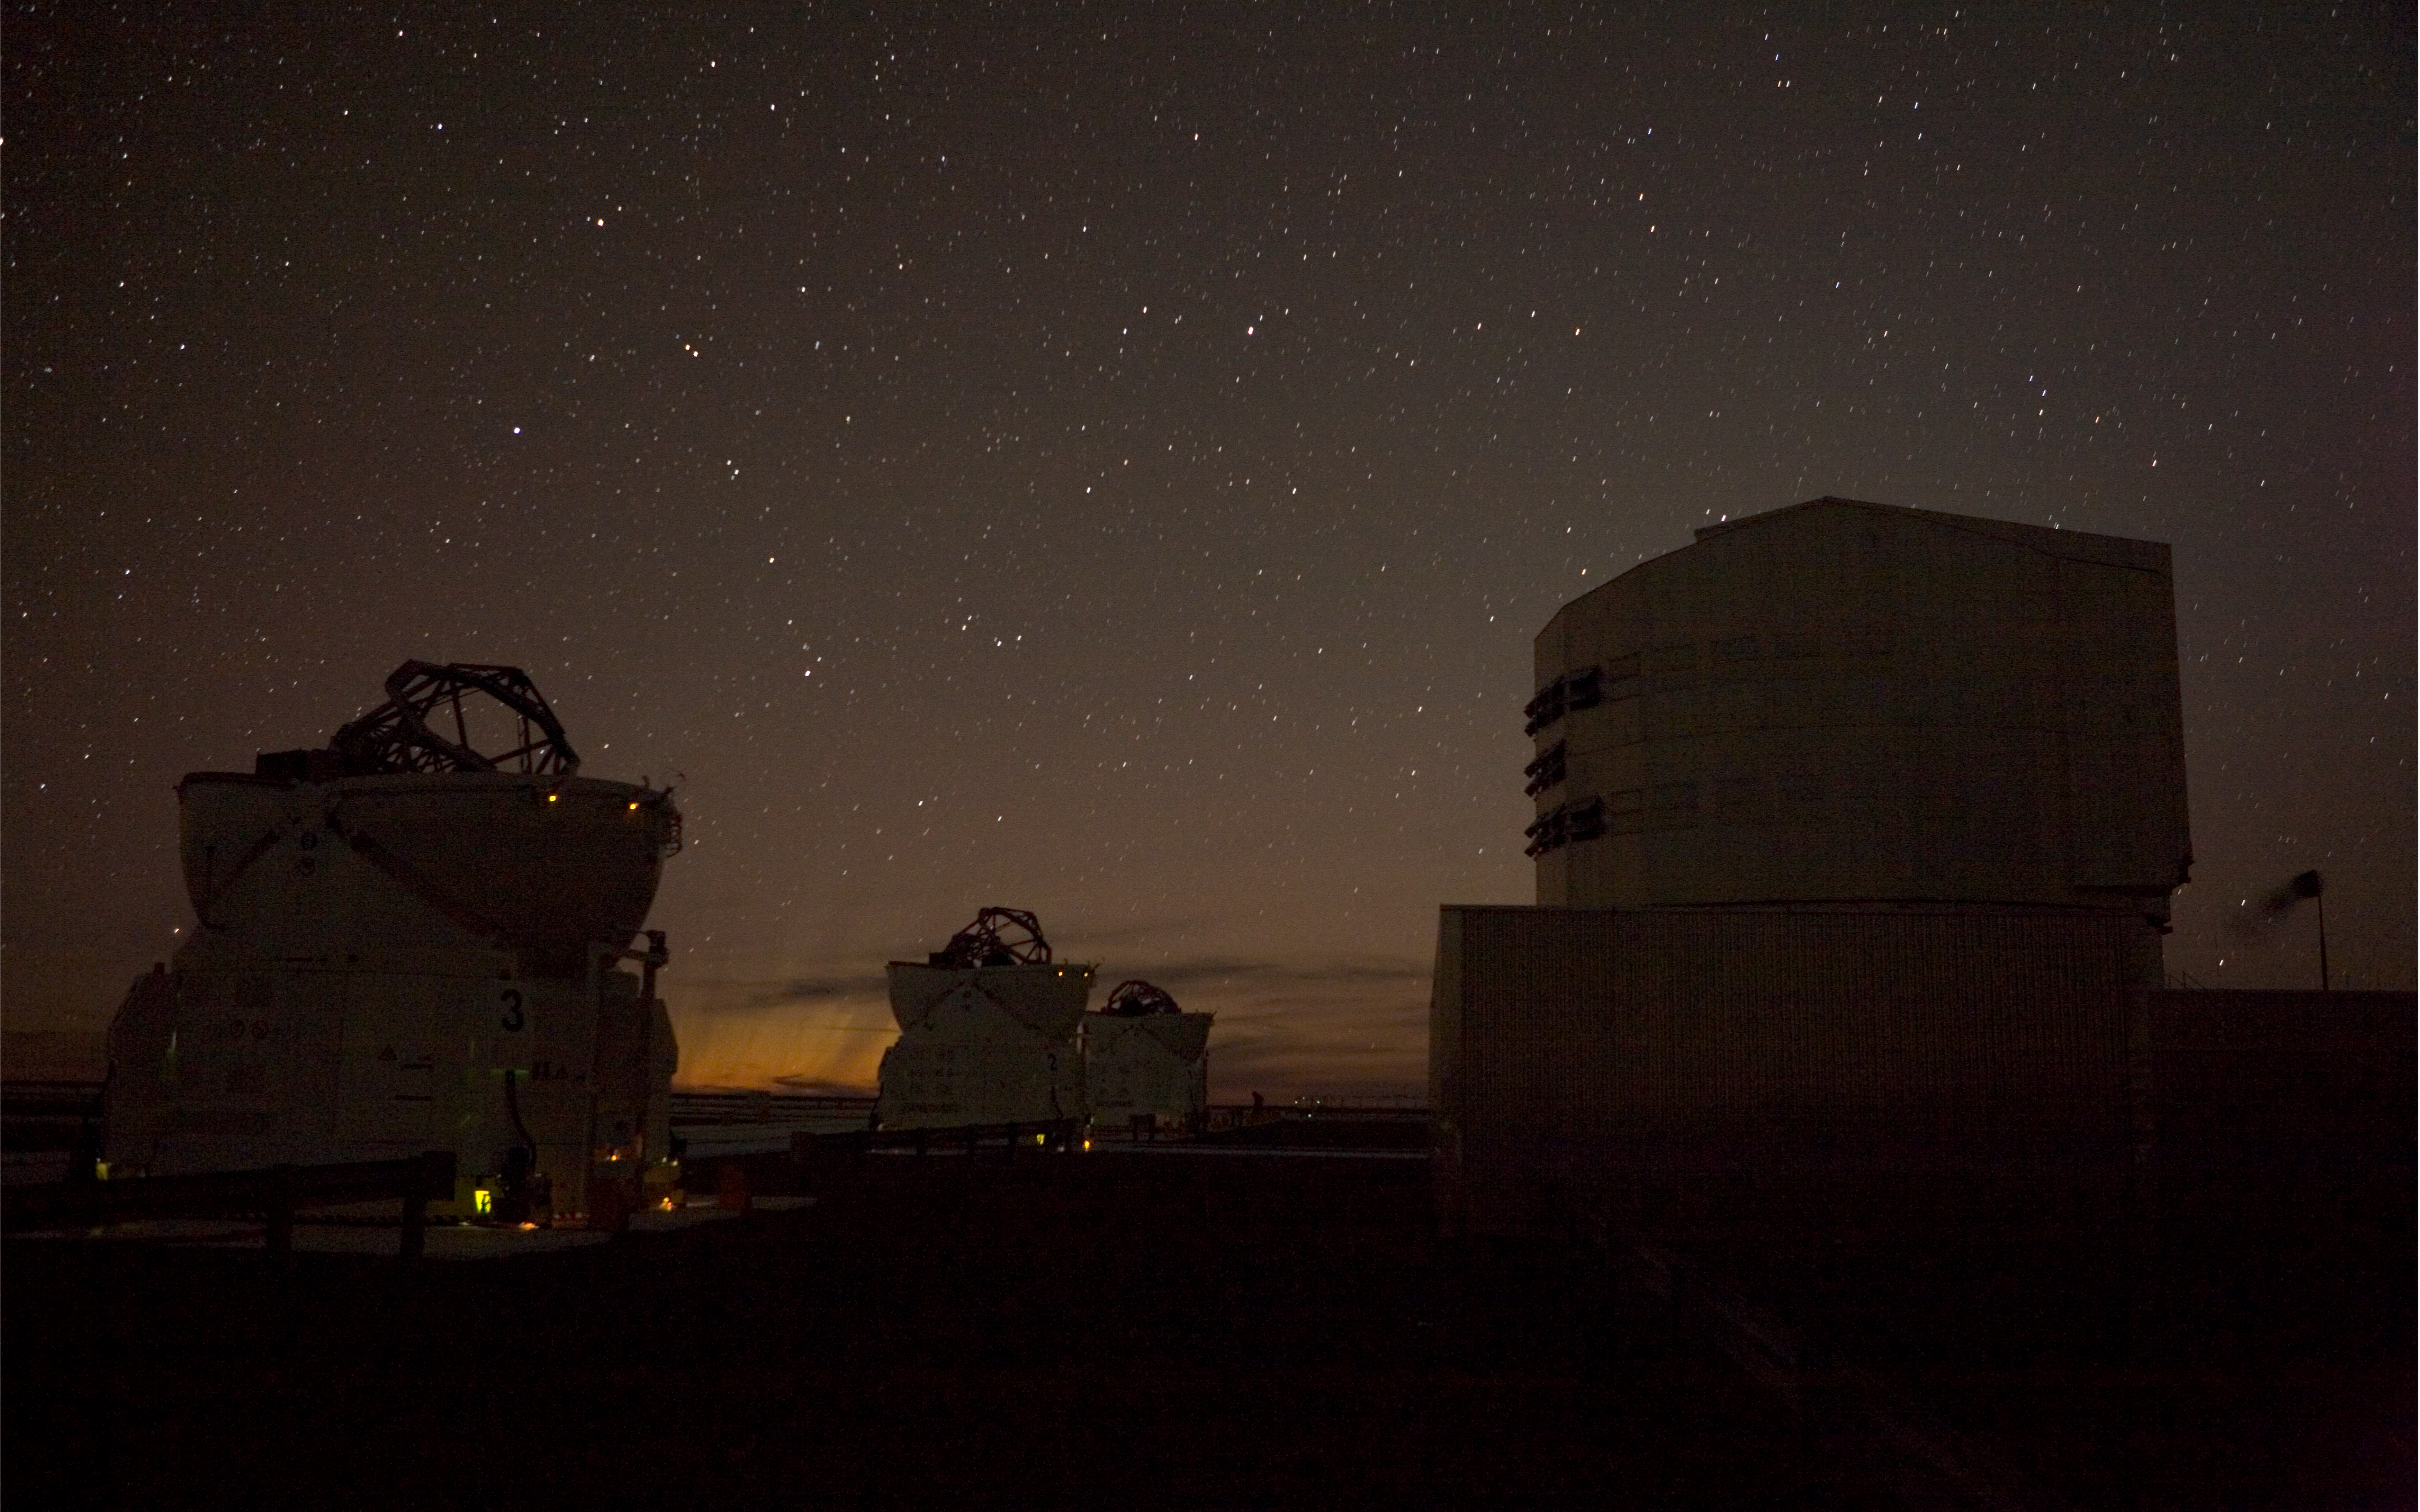

A cometary "aurora" at Paranal

The 'old tails' from Comet McNaught observed in the evening of 17 January 2007 from Paranal, when the comet had just set. The outcome resembles an aurora. In the foreground : one of the VLT Unit Telescope and three Auxiliary Telescopes.

Credit: ESO